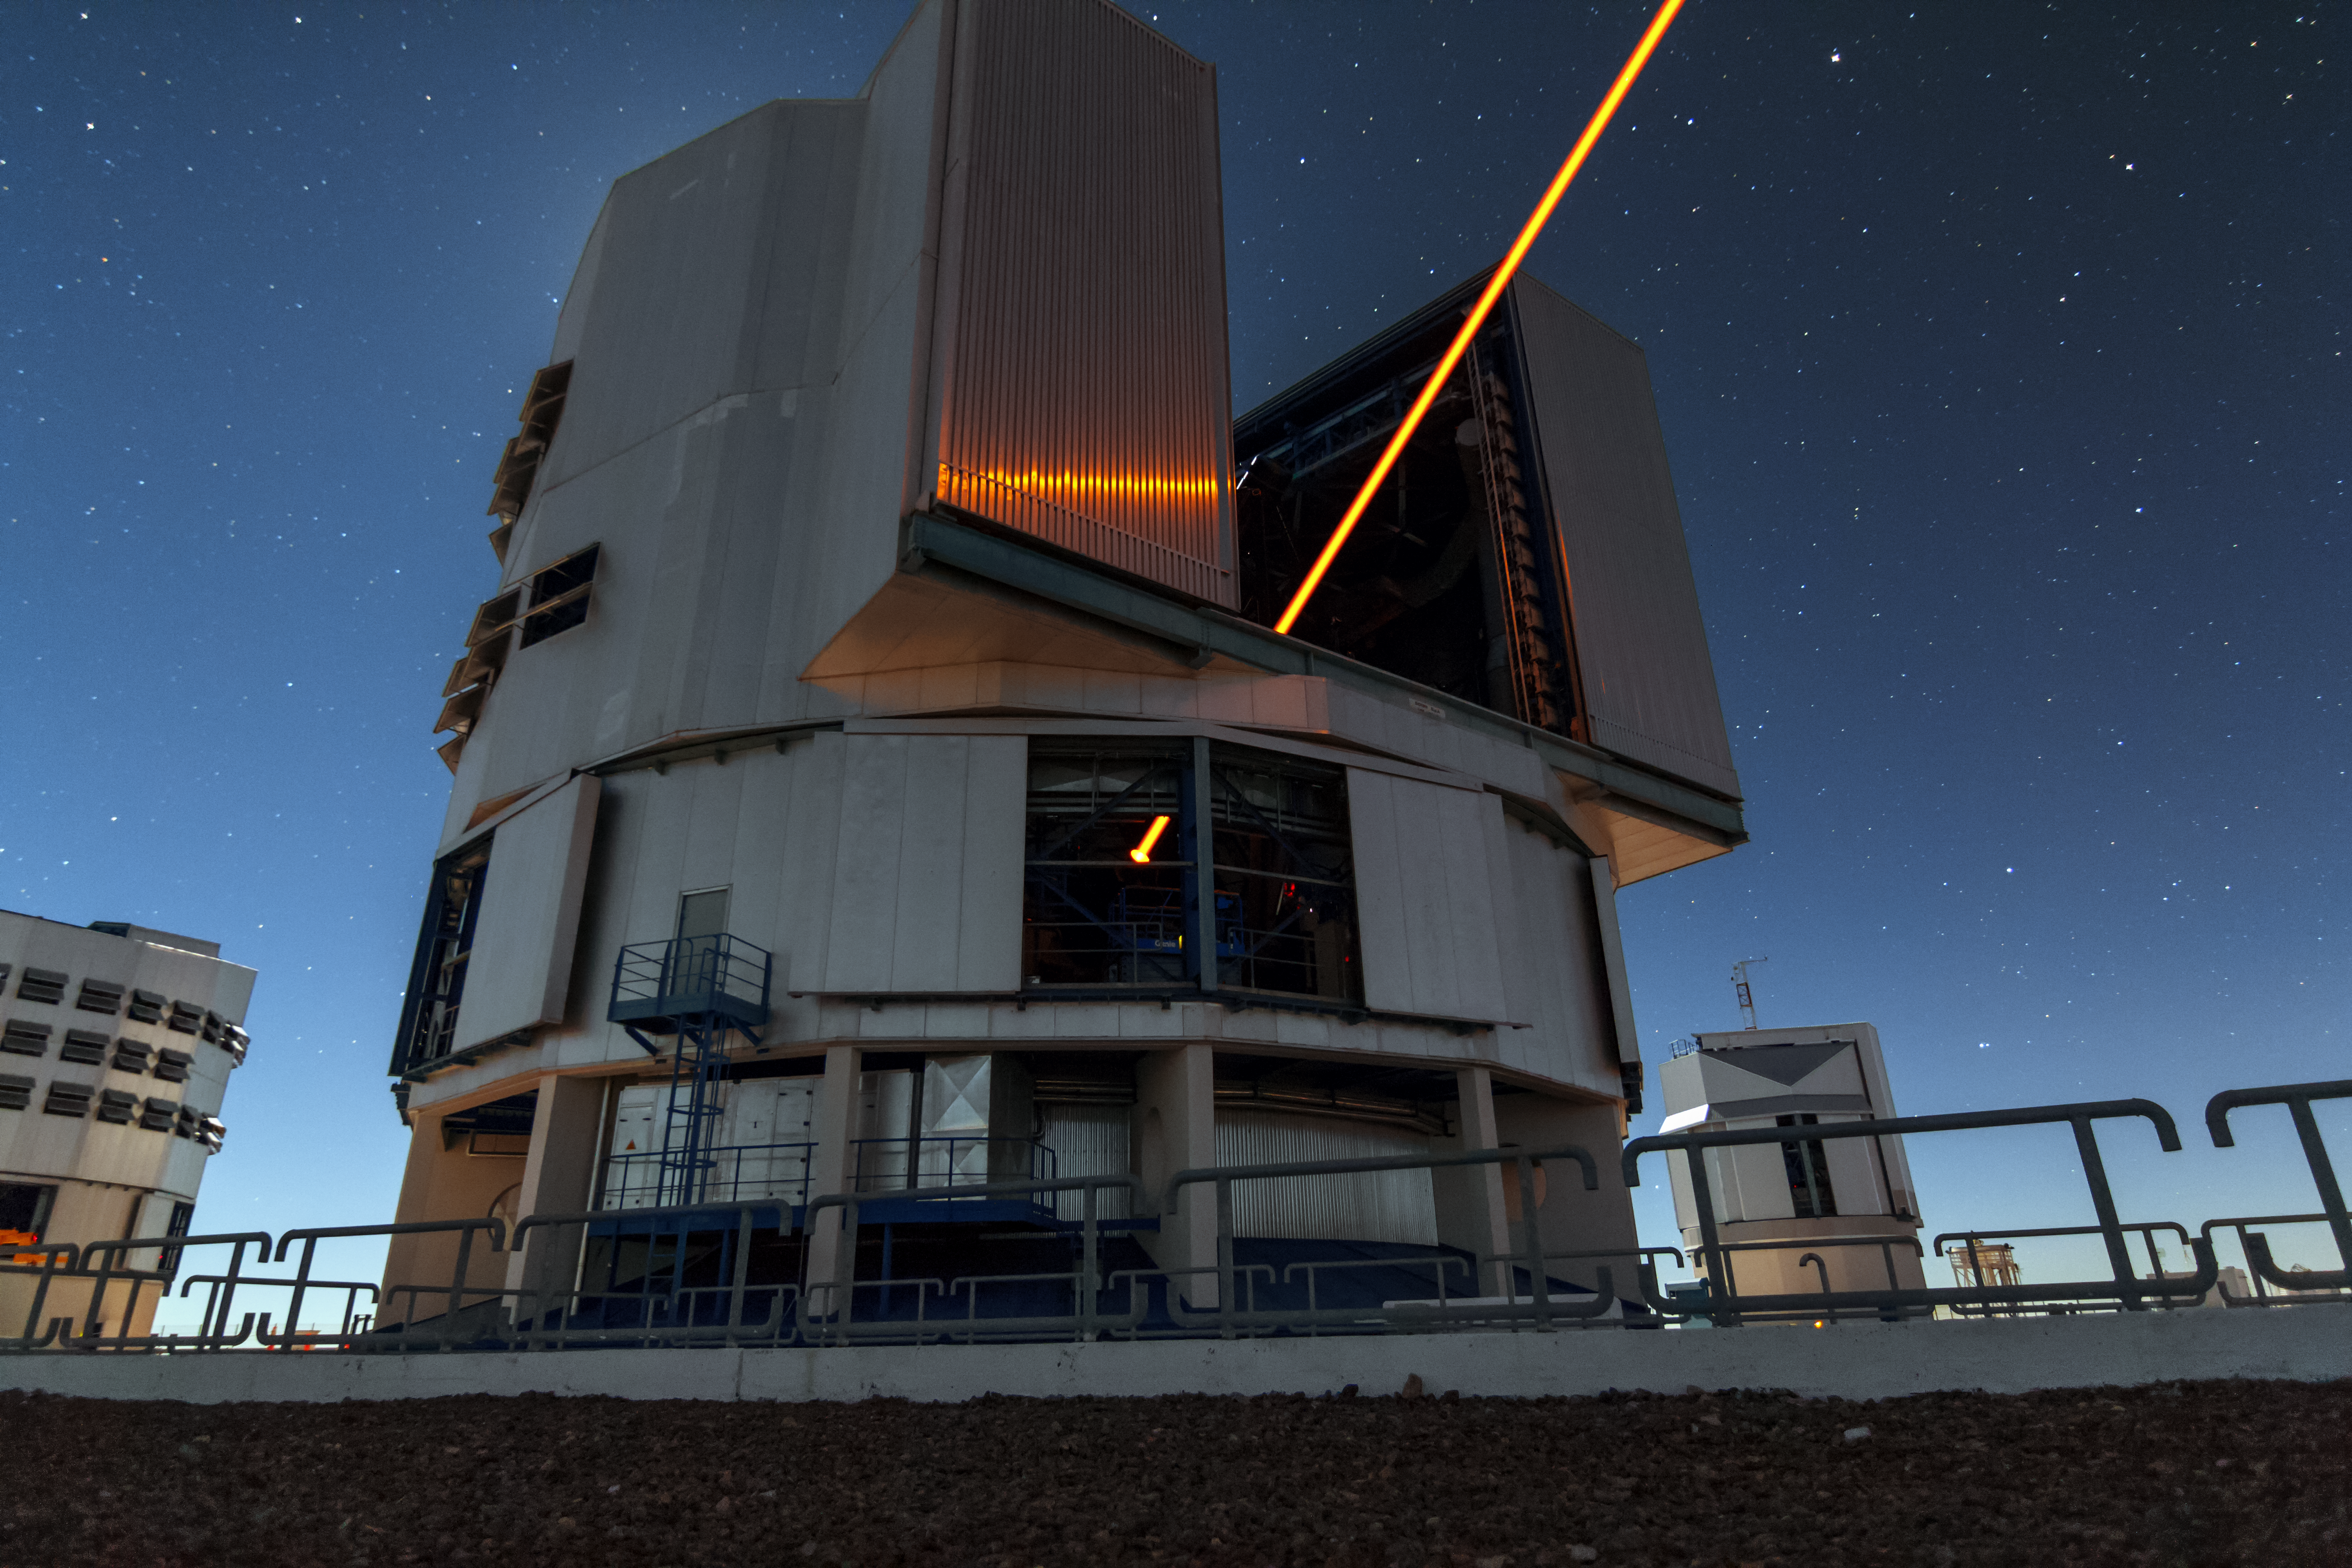

First light of new laser on Adaptive Optics Facility at Paranal

The 4 Laser Guide Star Facility (4LGSF) team have achieved first light with the first of four laser guide star units on Unit Telescope 4 (UT4) of ESO’s Very Large Telescope at Paranal. This is a key step on the way to creating the full Adaptive Optics Facility.

First light took place on the night of Wednesday 29 April 2015 and this picture shows the laser being launched into the night sky.

Credit: ESO/J. Girard (djulik.com)